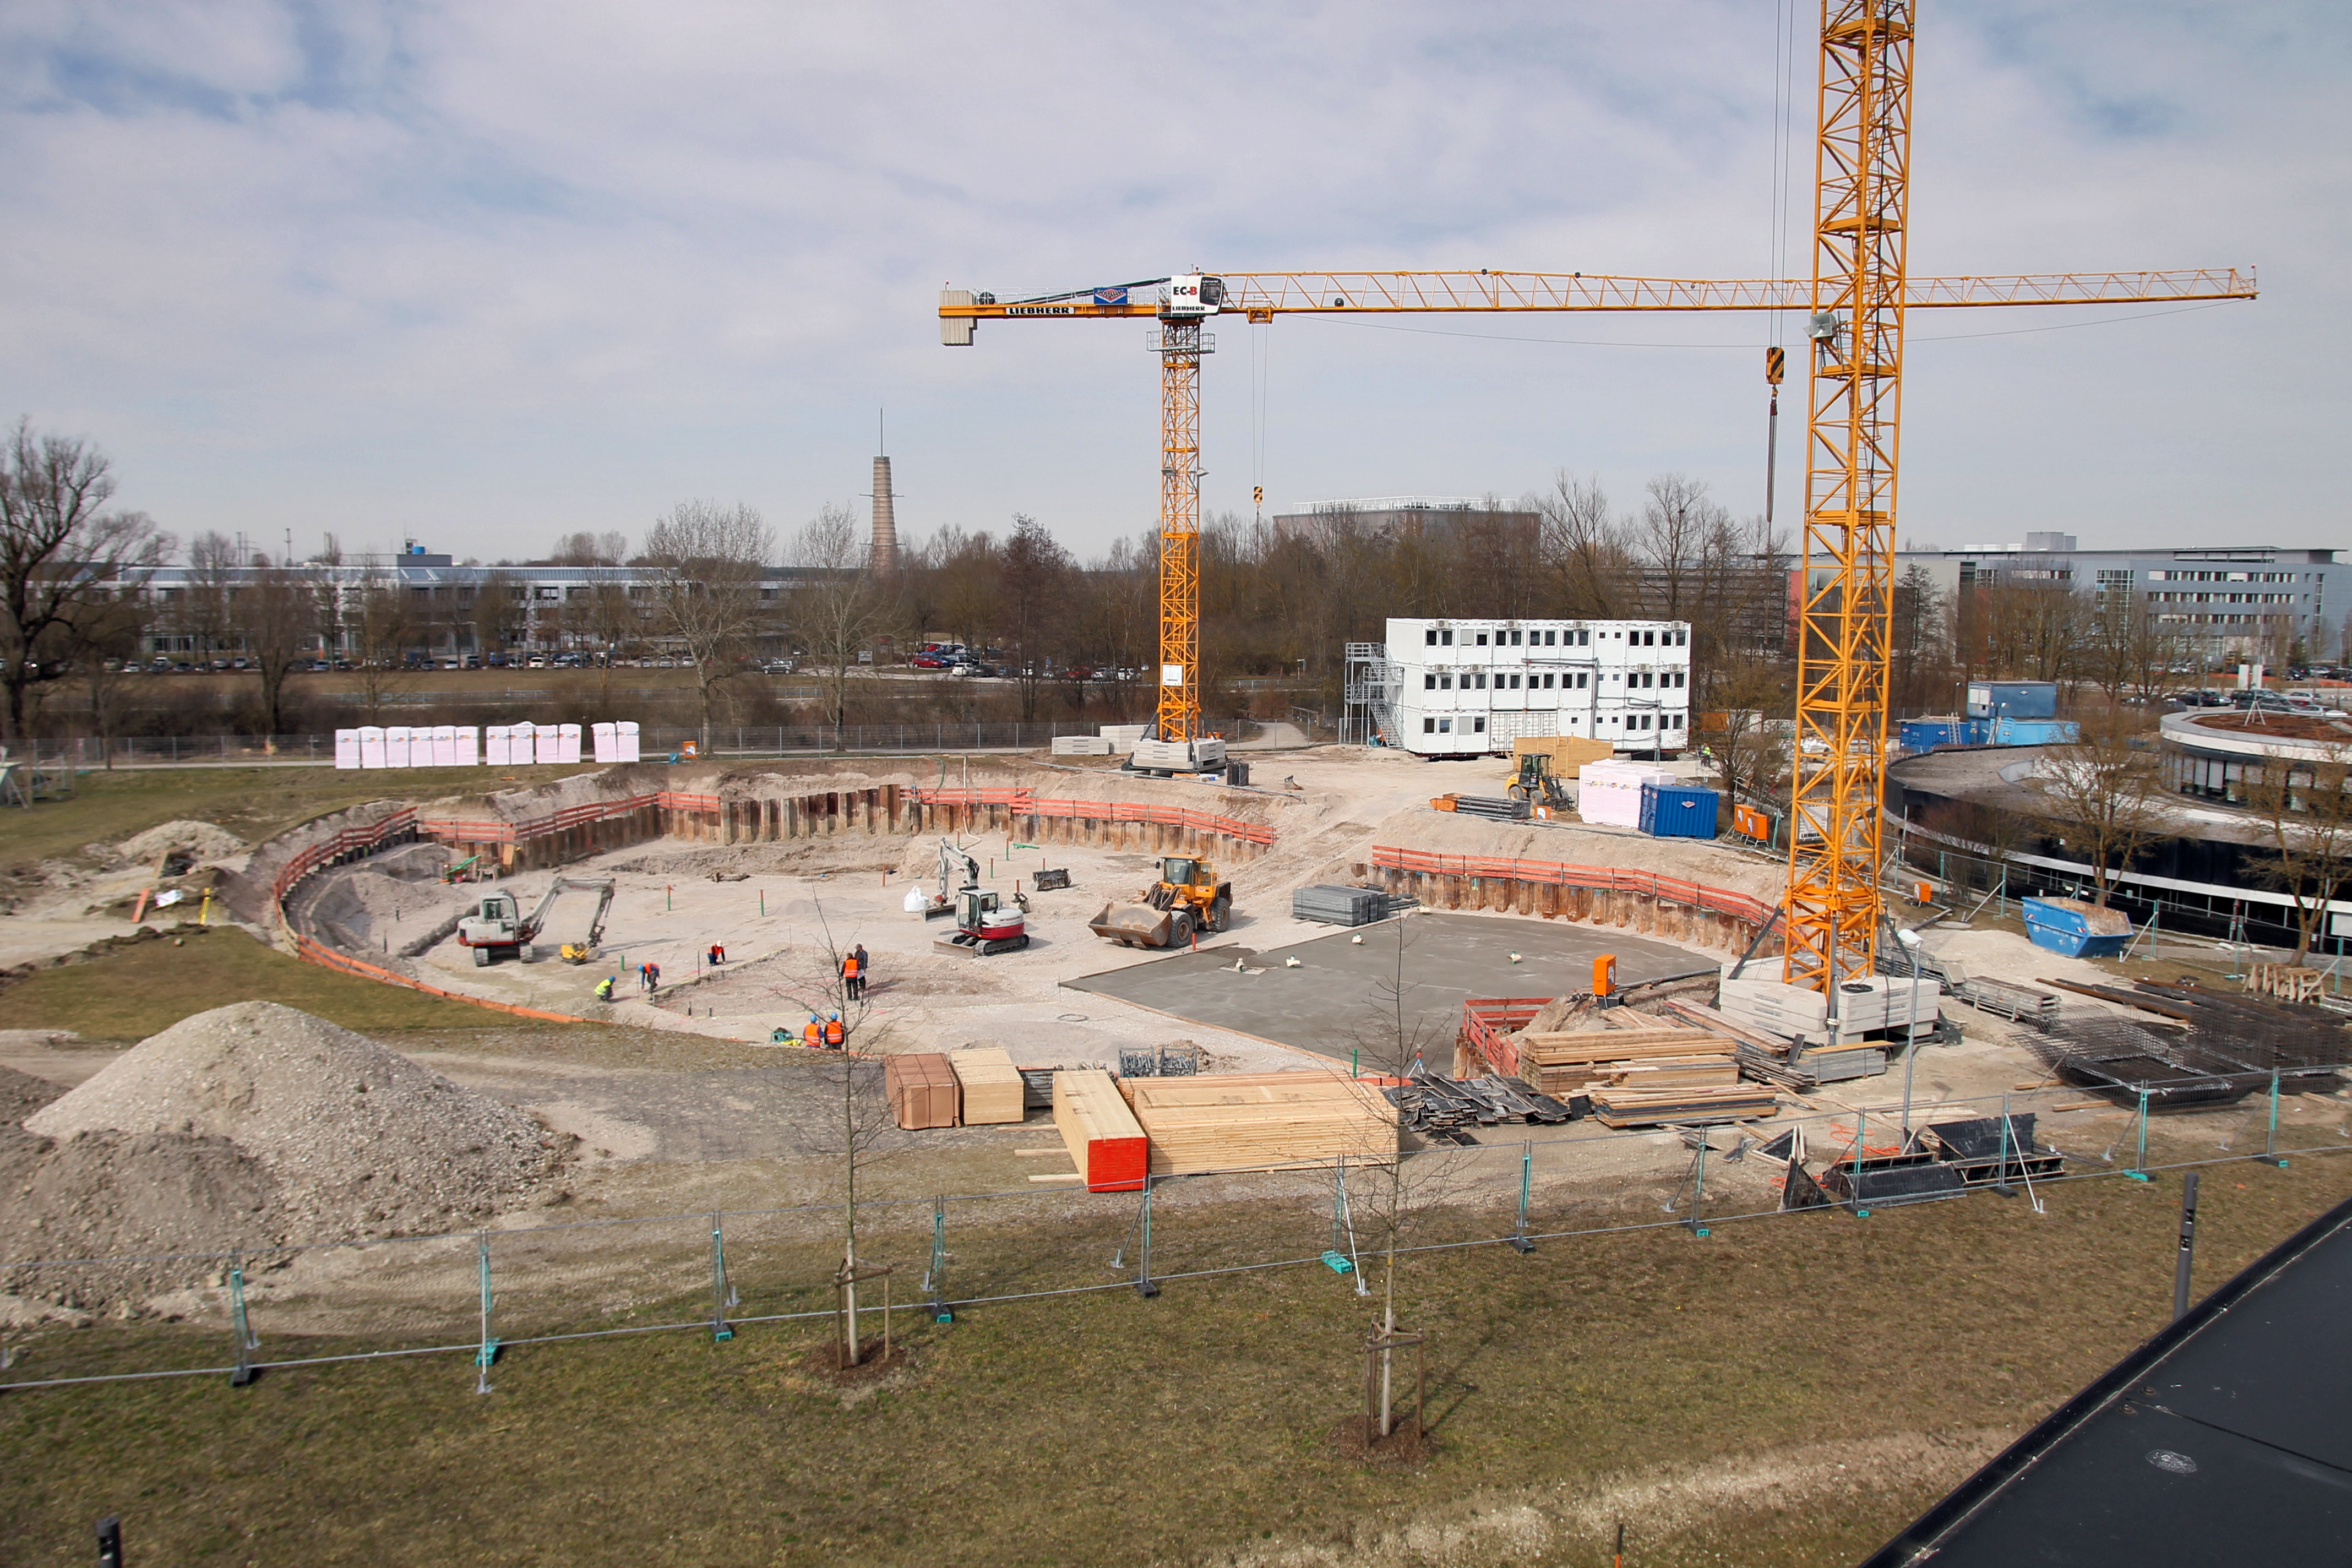

First concrete floor of ESO Supernova

This picture taken in 2015 shows the beginning of construction of the ESO Supernova Planetarium & Visitor Centre. Two cranes were mounted and the first concrete floor had been poured.

Credit: ESO